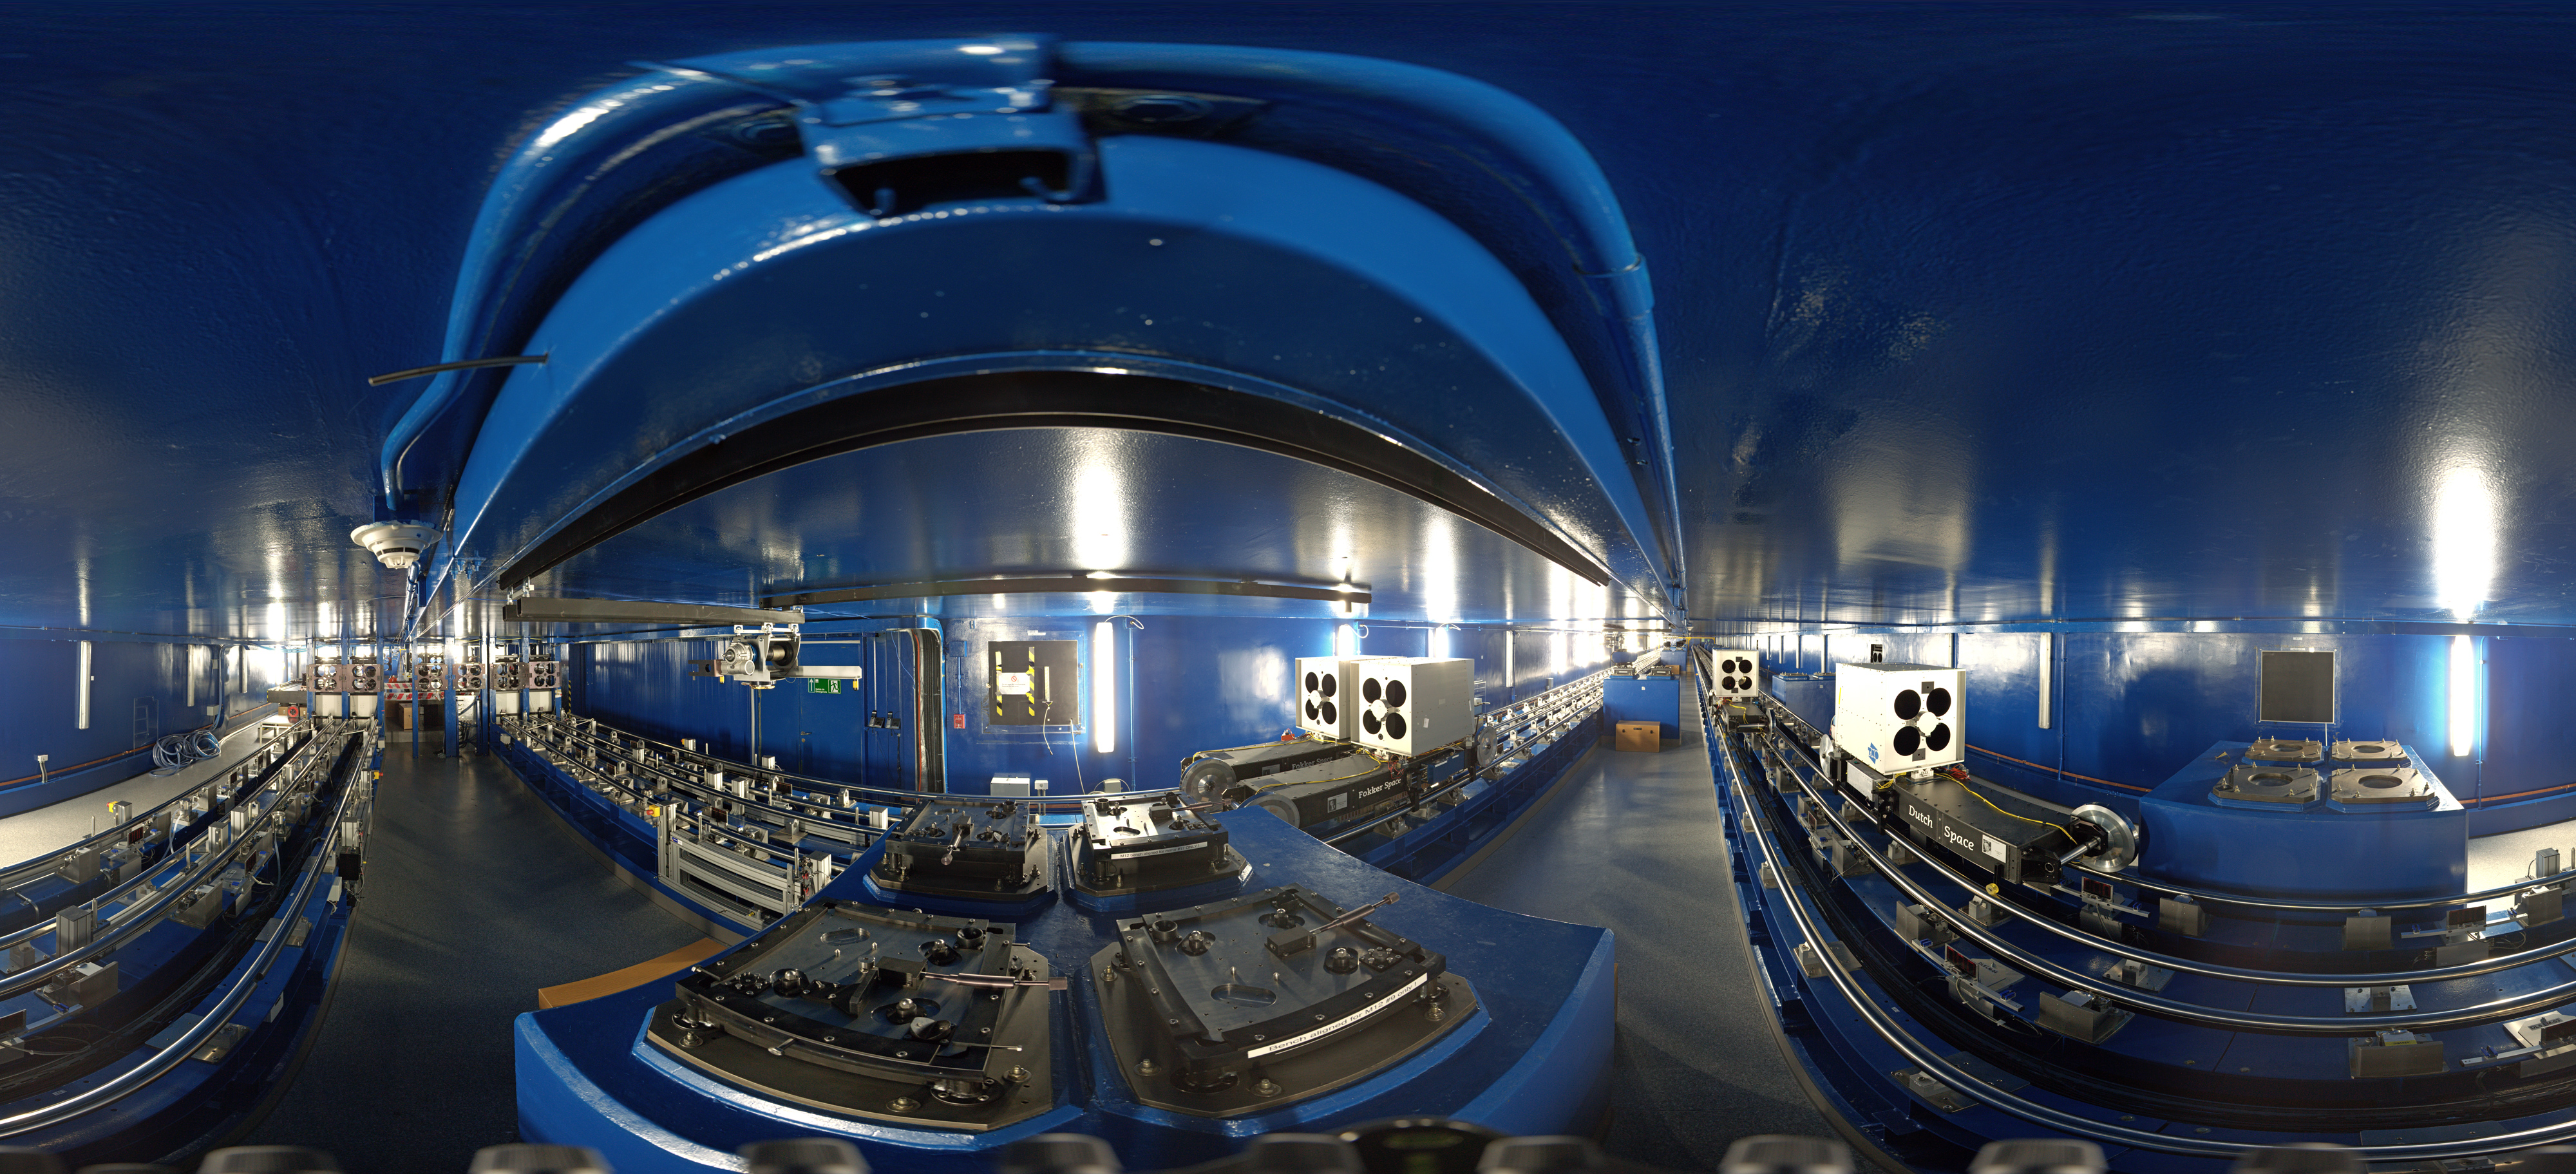

VLTI tunnel panorama

360 degree panorama of the tunnel that connects the VLT Unit Telescopes for the VLT interferometer. Light from the telescopes travels through the tunnel in order to combine the signals of the four Unit Telescopes, giving astronomers increased observational capabilities.

Credit: ESO